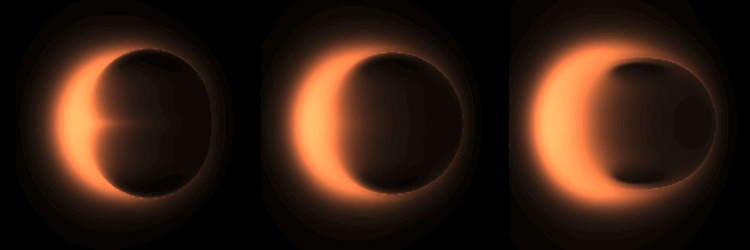

Simulated images of the shadow of a black hole

General relativity predicts that the shadow should be circular (middle), but a black hole could potentially also have a prolate (left) or oblate (right) shadow. Future EHT images will test this prediction.

Credit: D. Psaltis and A. Broderick.